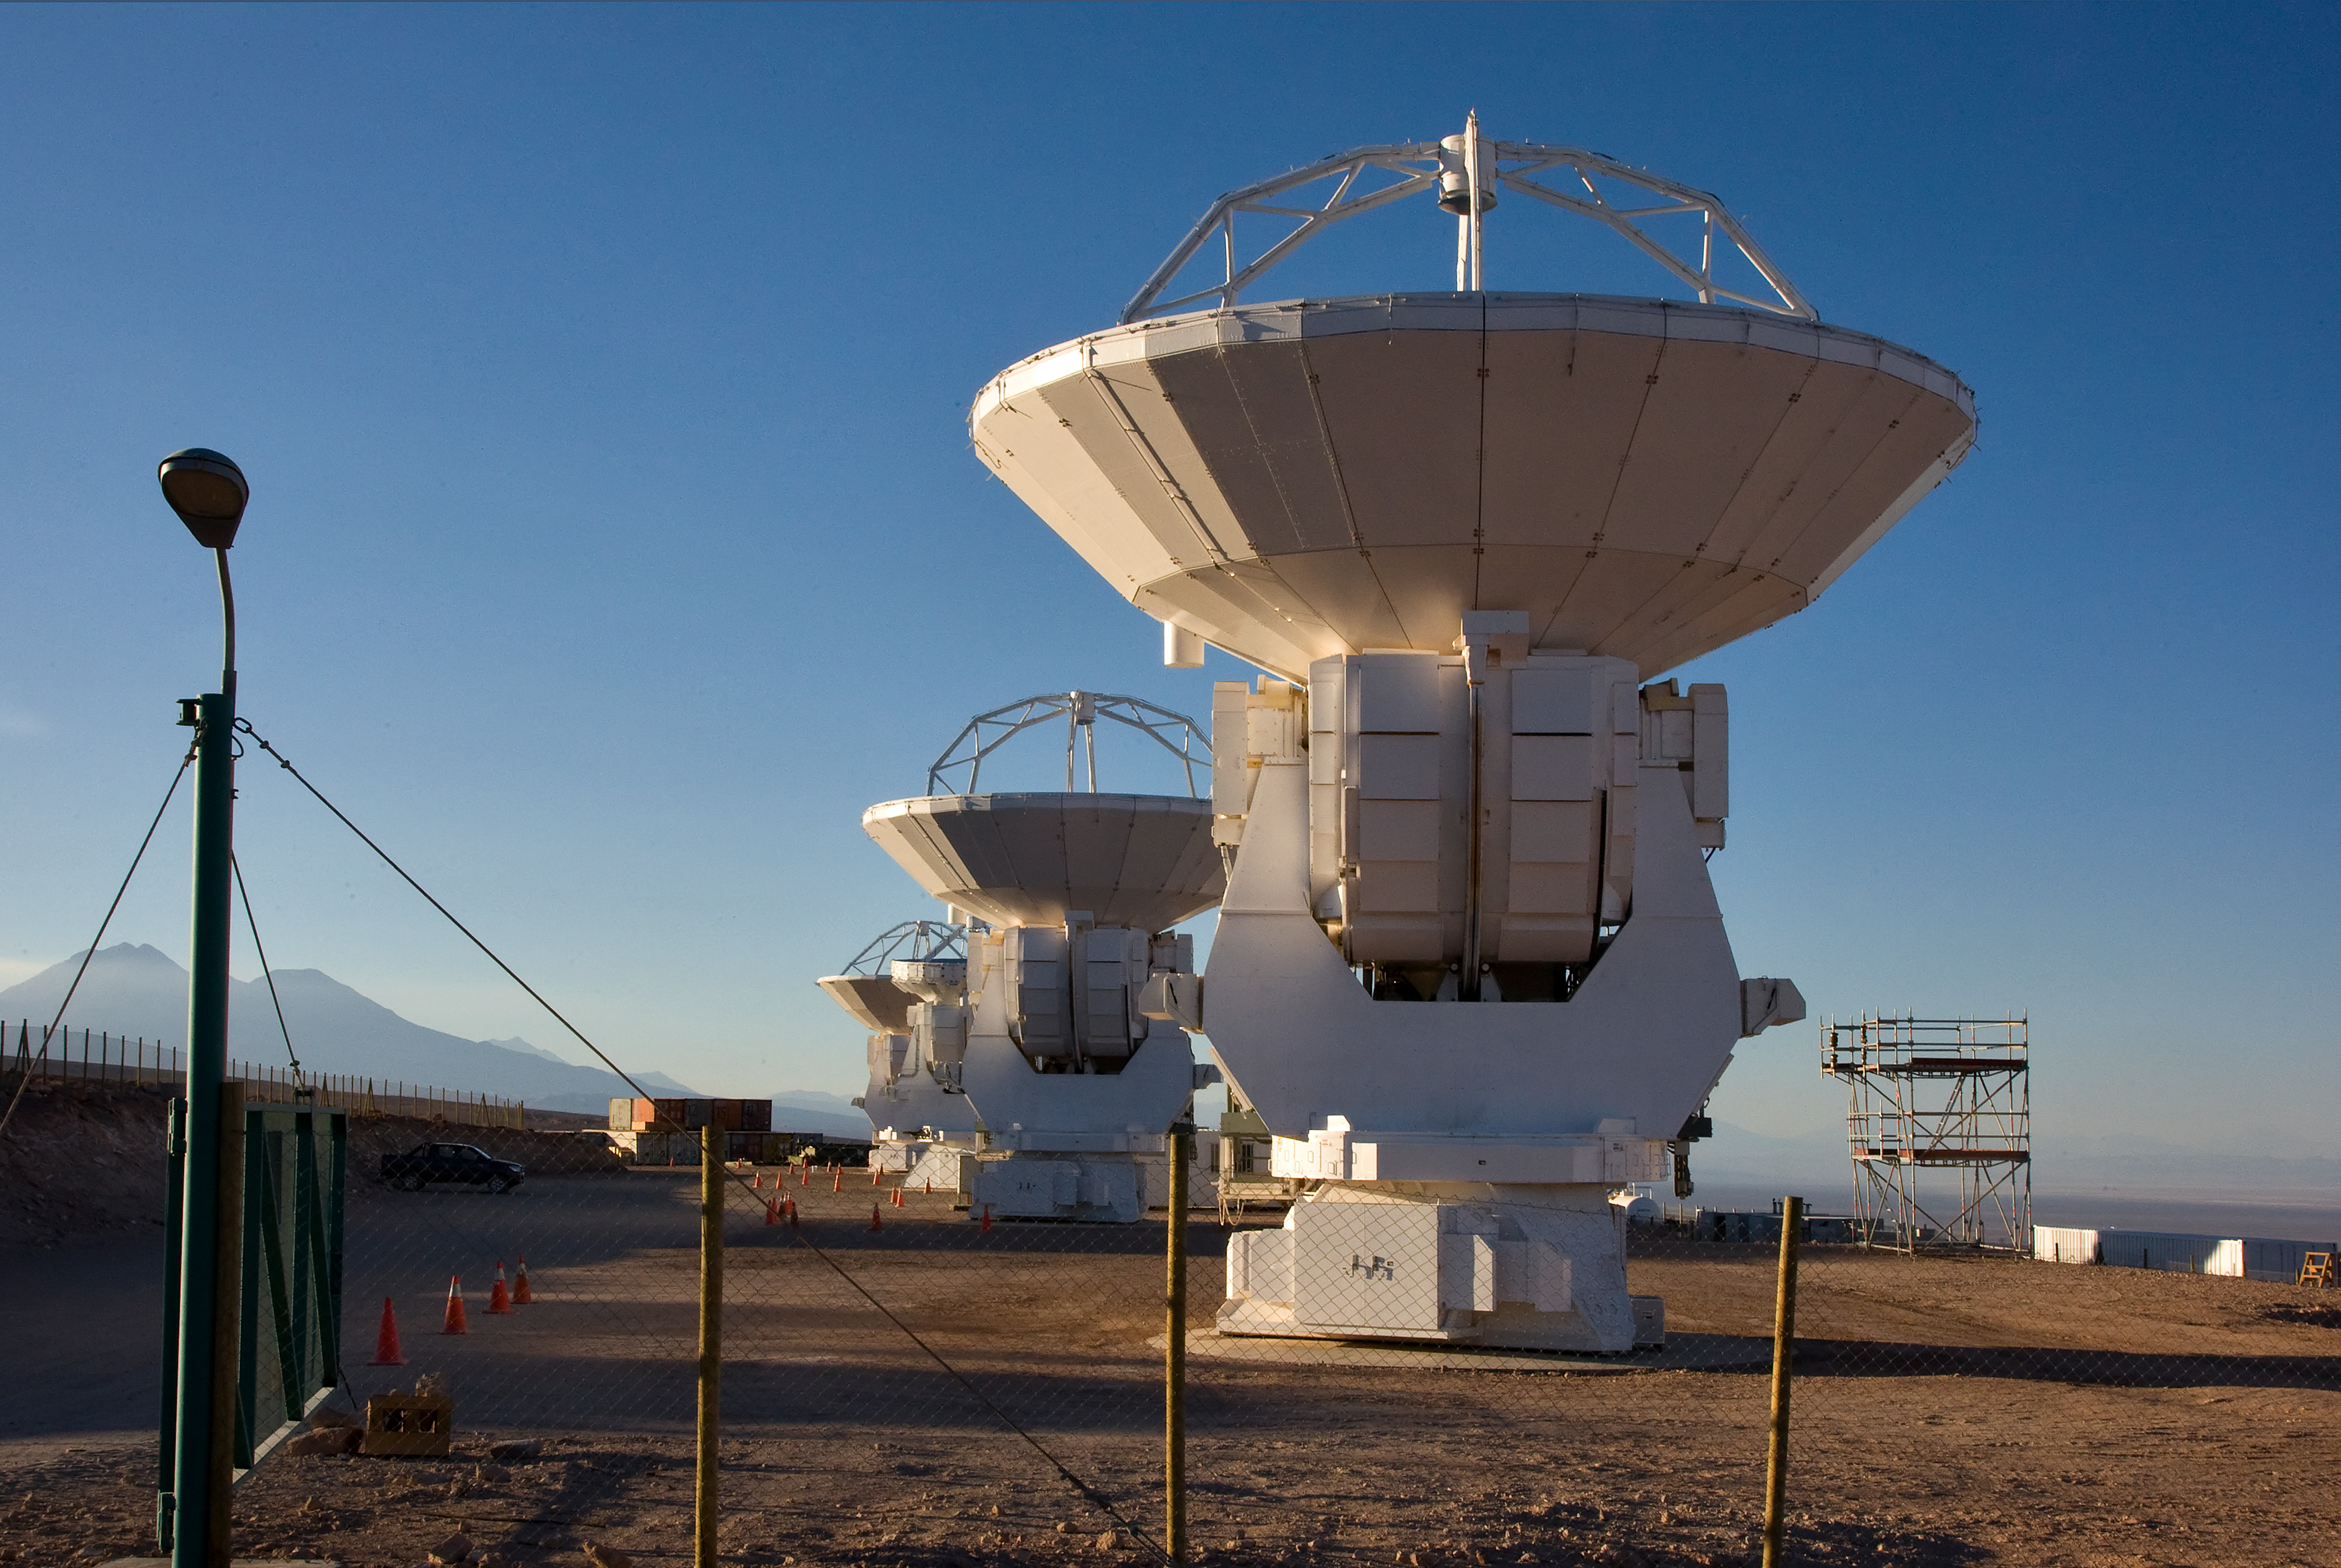

ALMA antennas at OSF

Some of the Atacama Large Millimeter/submillimeter Array (ALMA) antennas arranged at the Operation Support Facility in the Chilean Andes, 2900 m above sea level. ALMA is the largest ground-based astronomy project in existence, and will be comprised of a giant array of 12-m submillimetre quality antennas, with baselines of several kilometres. An additional, compact array of 7-m and 12-m antennas will complement the main array. Construction of ALMA started in 2003 and will be completed in 2012. The ALMA project is an international collaboration between Europe, East Asia and North America in cooperation with the Republic of Chile.

Credit: Iztok Bončina/ALMA (ESO/NAOJ/NRAO)